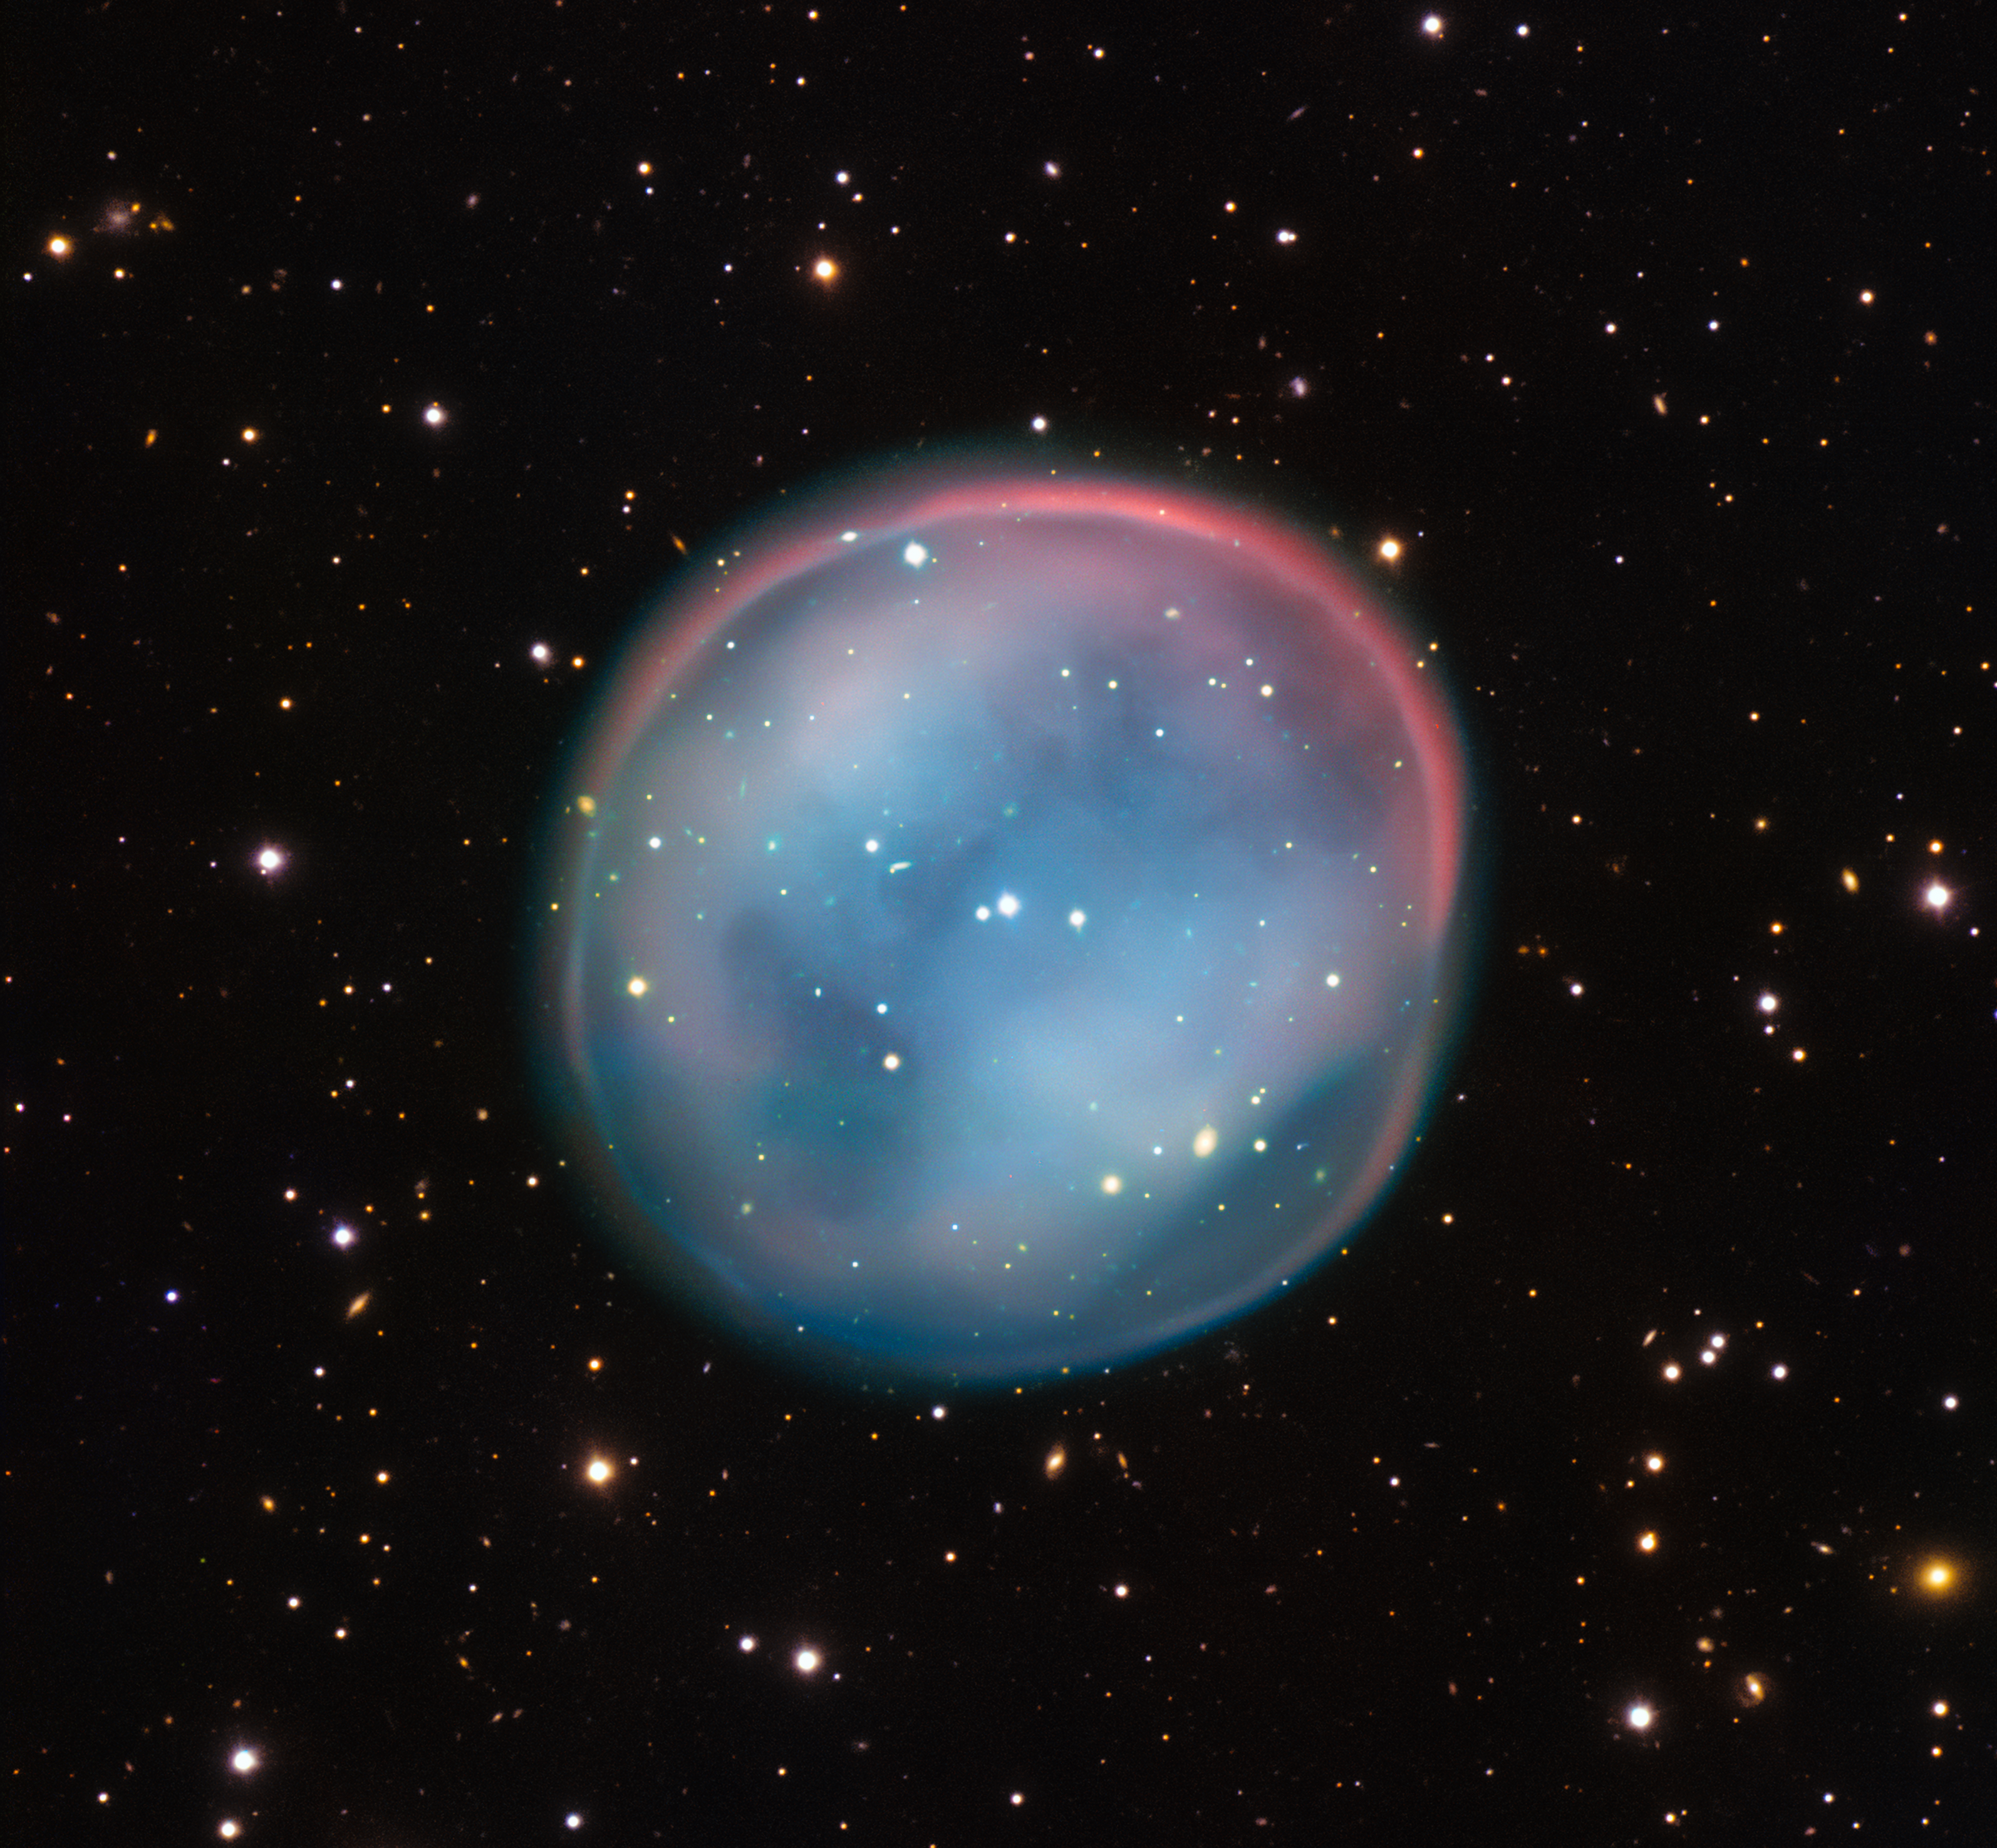

The planetary nebula ESO 378-1

This extraordinary bubble, glowing like the ghost of a star in the haunting darkness of space, may appear supernatural and mysterious, but it is a familiar astronomical object: a planetary nebula, the remnants of a dying star. This is the best view of the little-known object ESO 378-1 yet obtained and was captured by ESO’s Very Large Telescope in northern Chile.

Credit: ESO